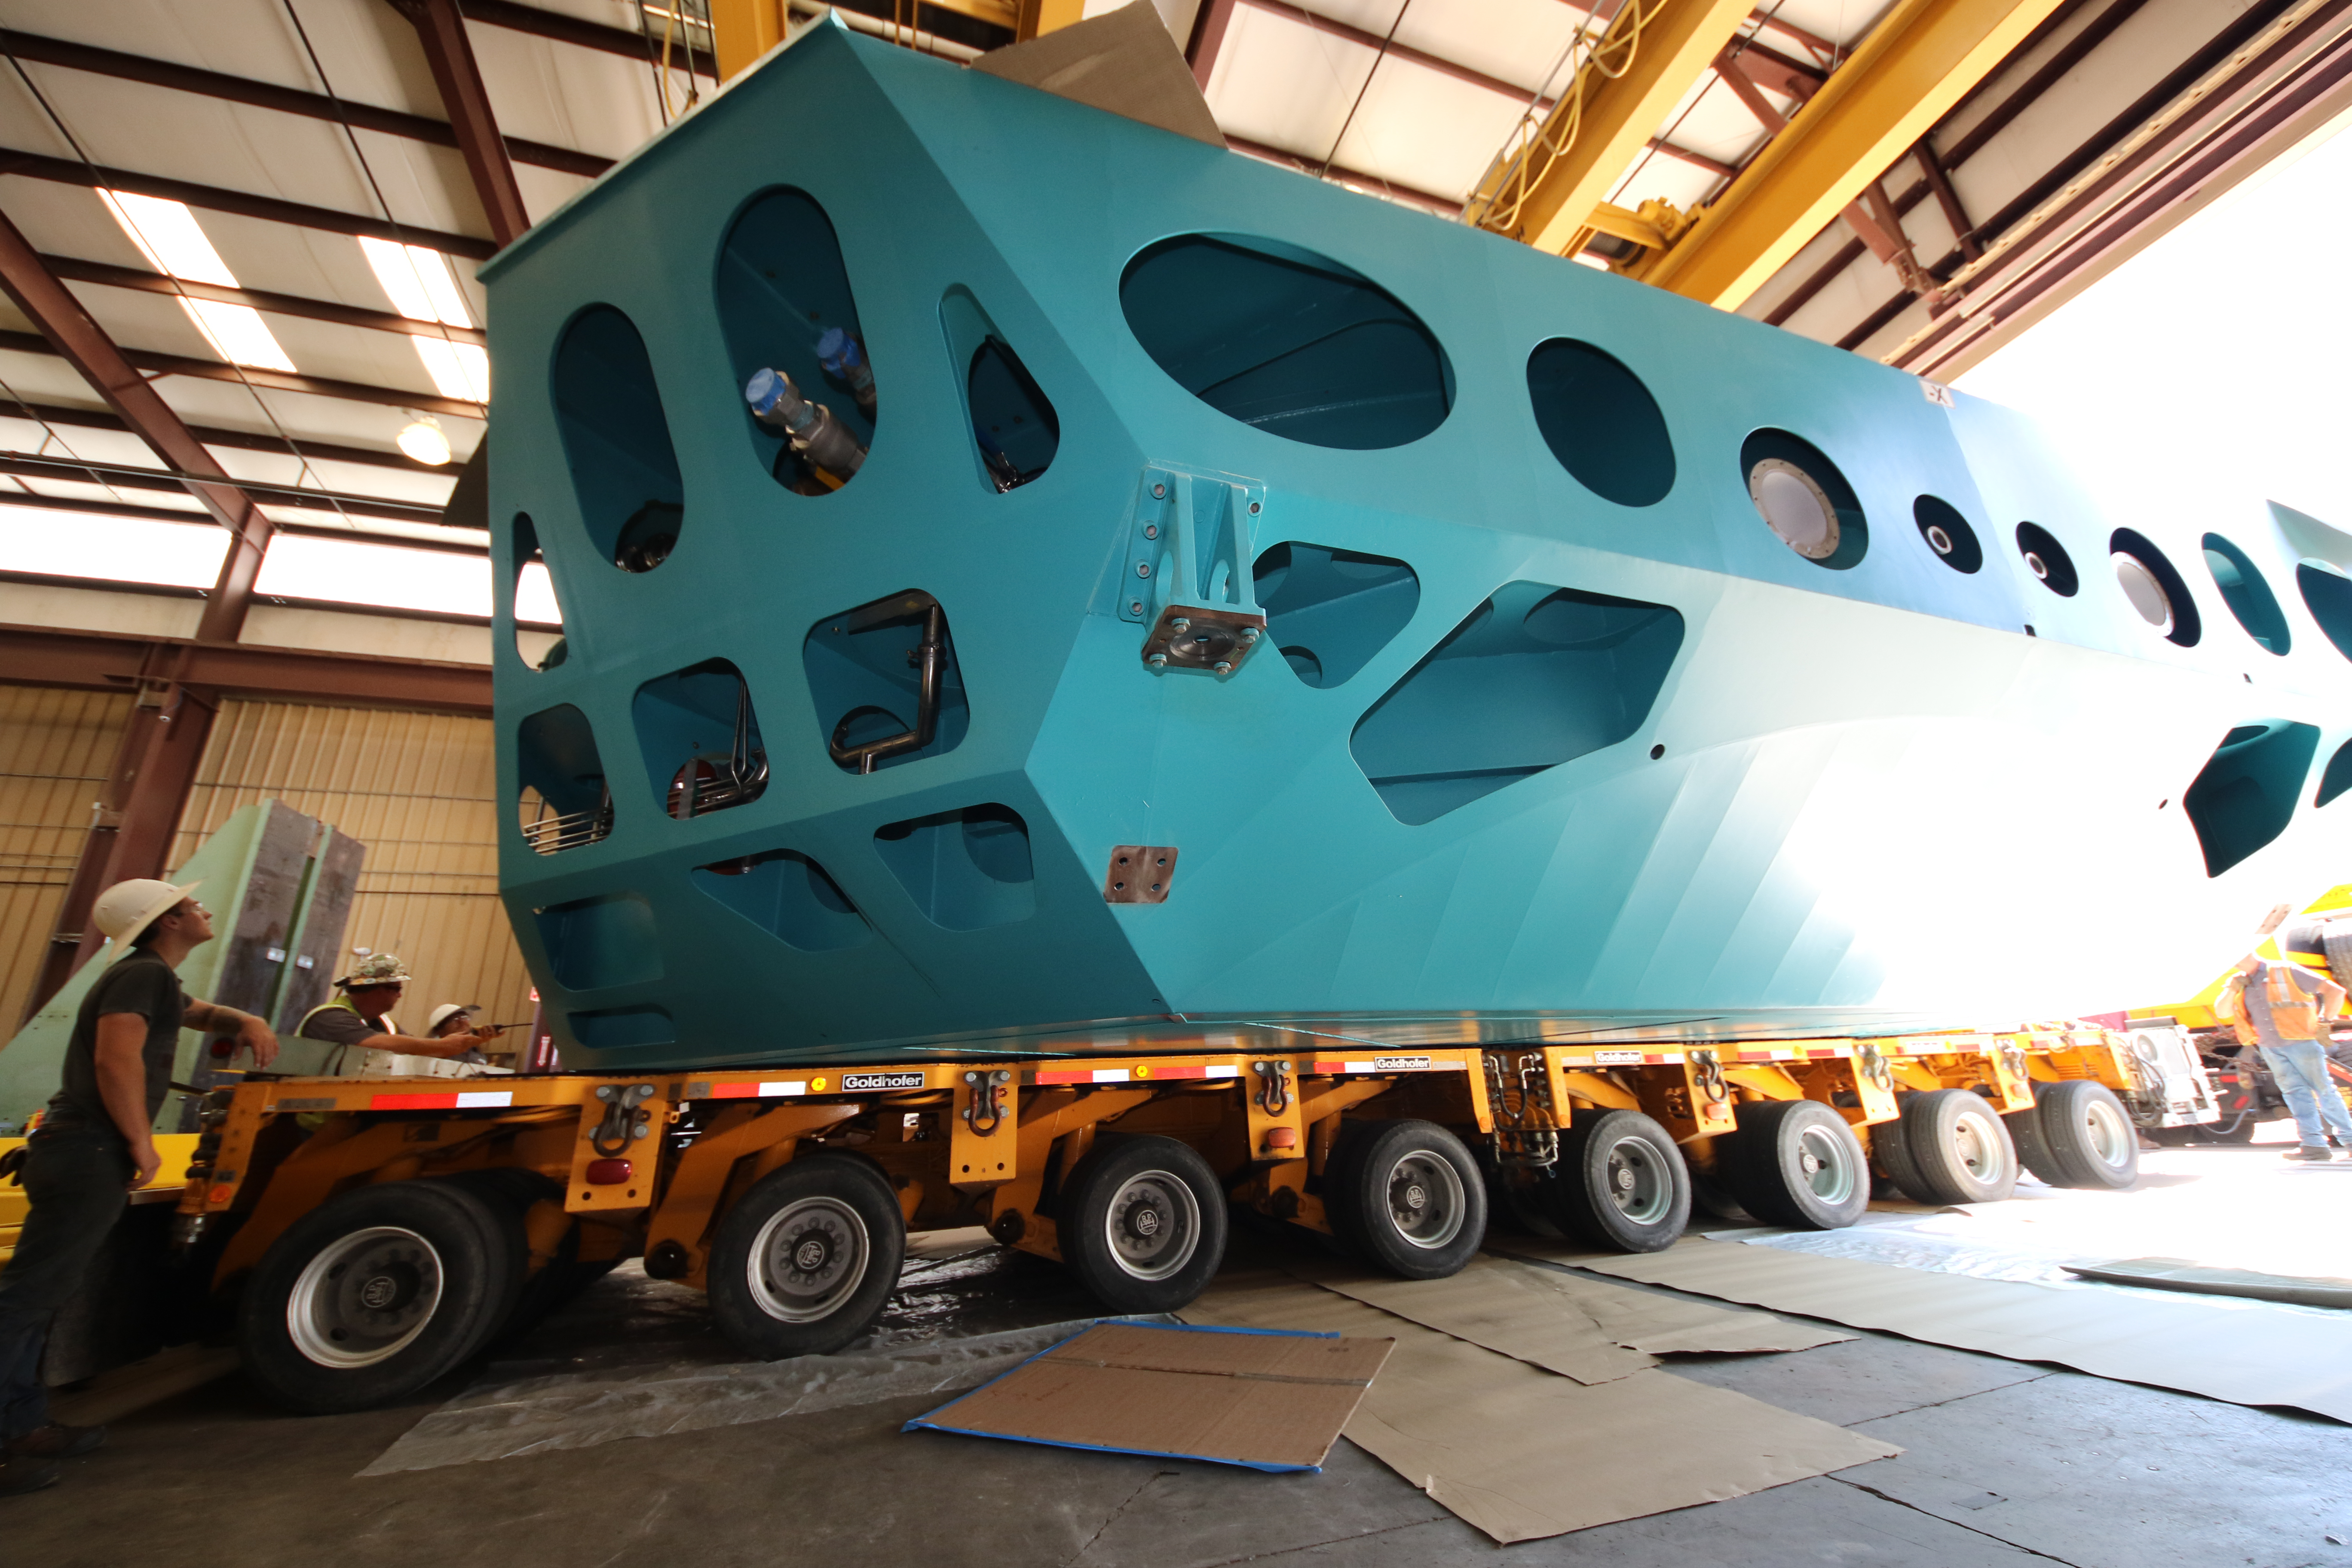

M1M3 Cell Loaded for Move

The Primary/Tertiary Mirror (M1M3) Cell Assembly is loaded onto a truck at CAID Industries on October 9, 2018, in preparation for its move to the Richard F Caris Mirror Lab.

Credit: Rubin Observatory/NSF/AURA